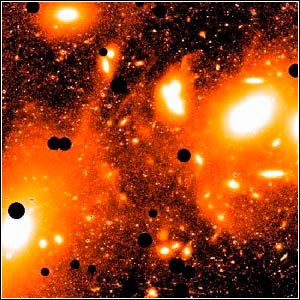

Virgo Cluster from Kitt Peak

Credit: Chris Mihos